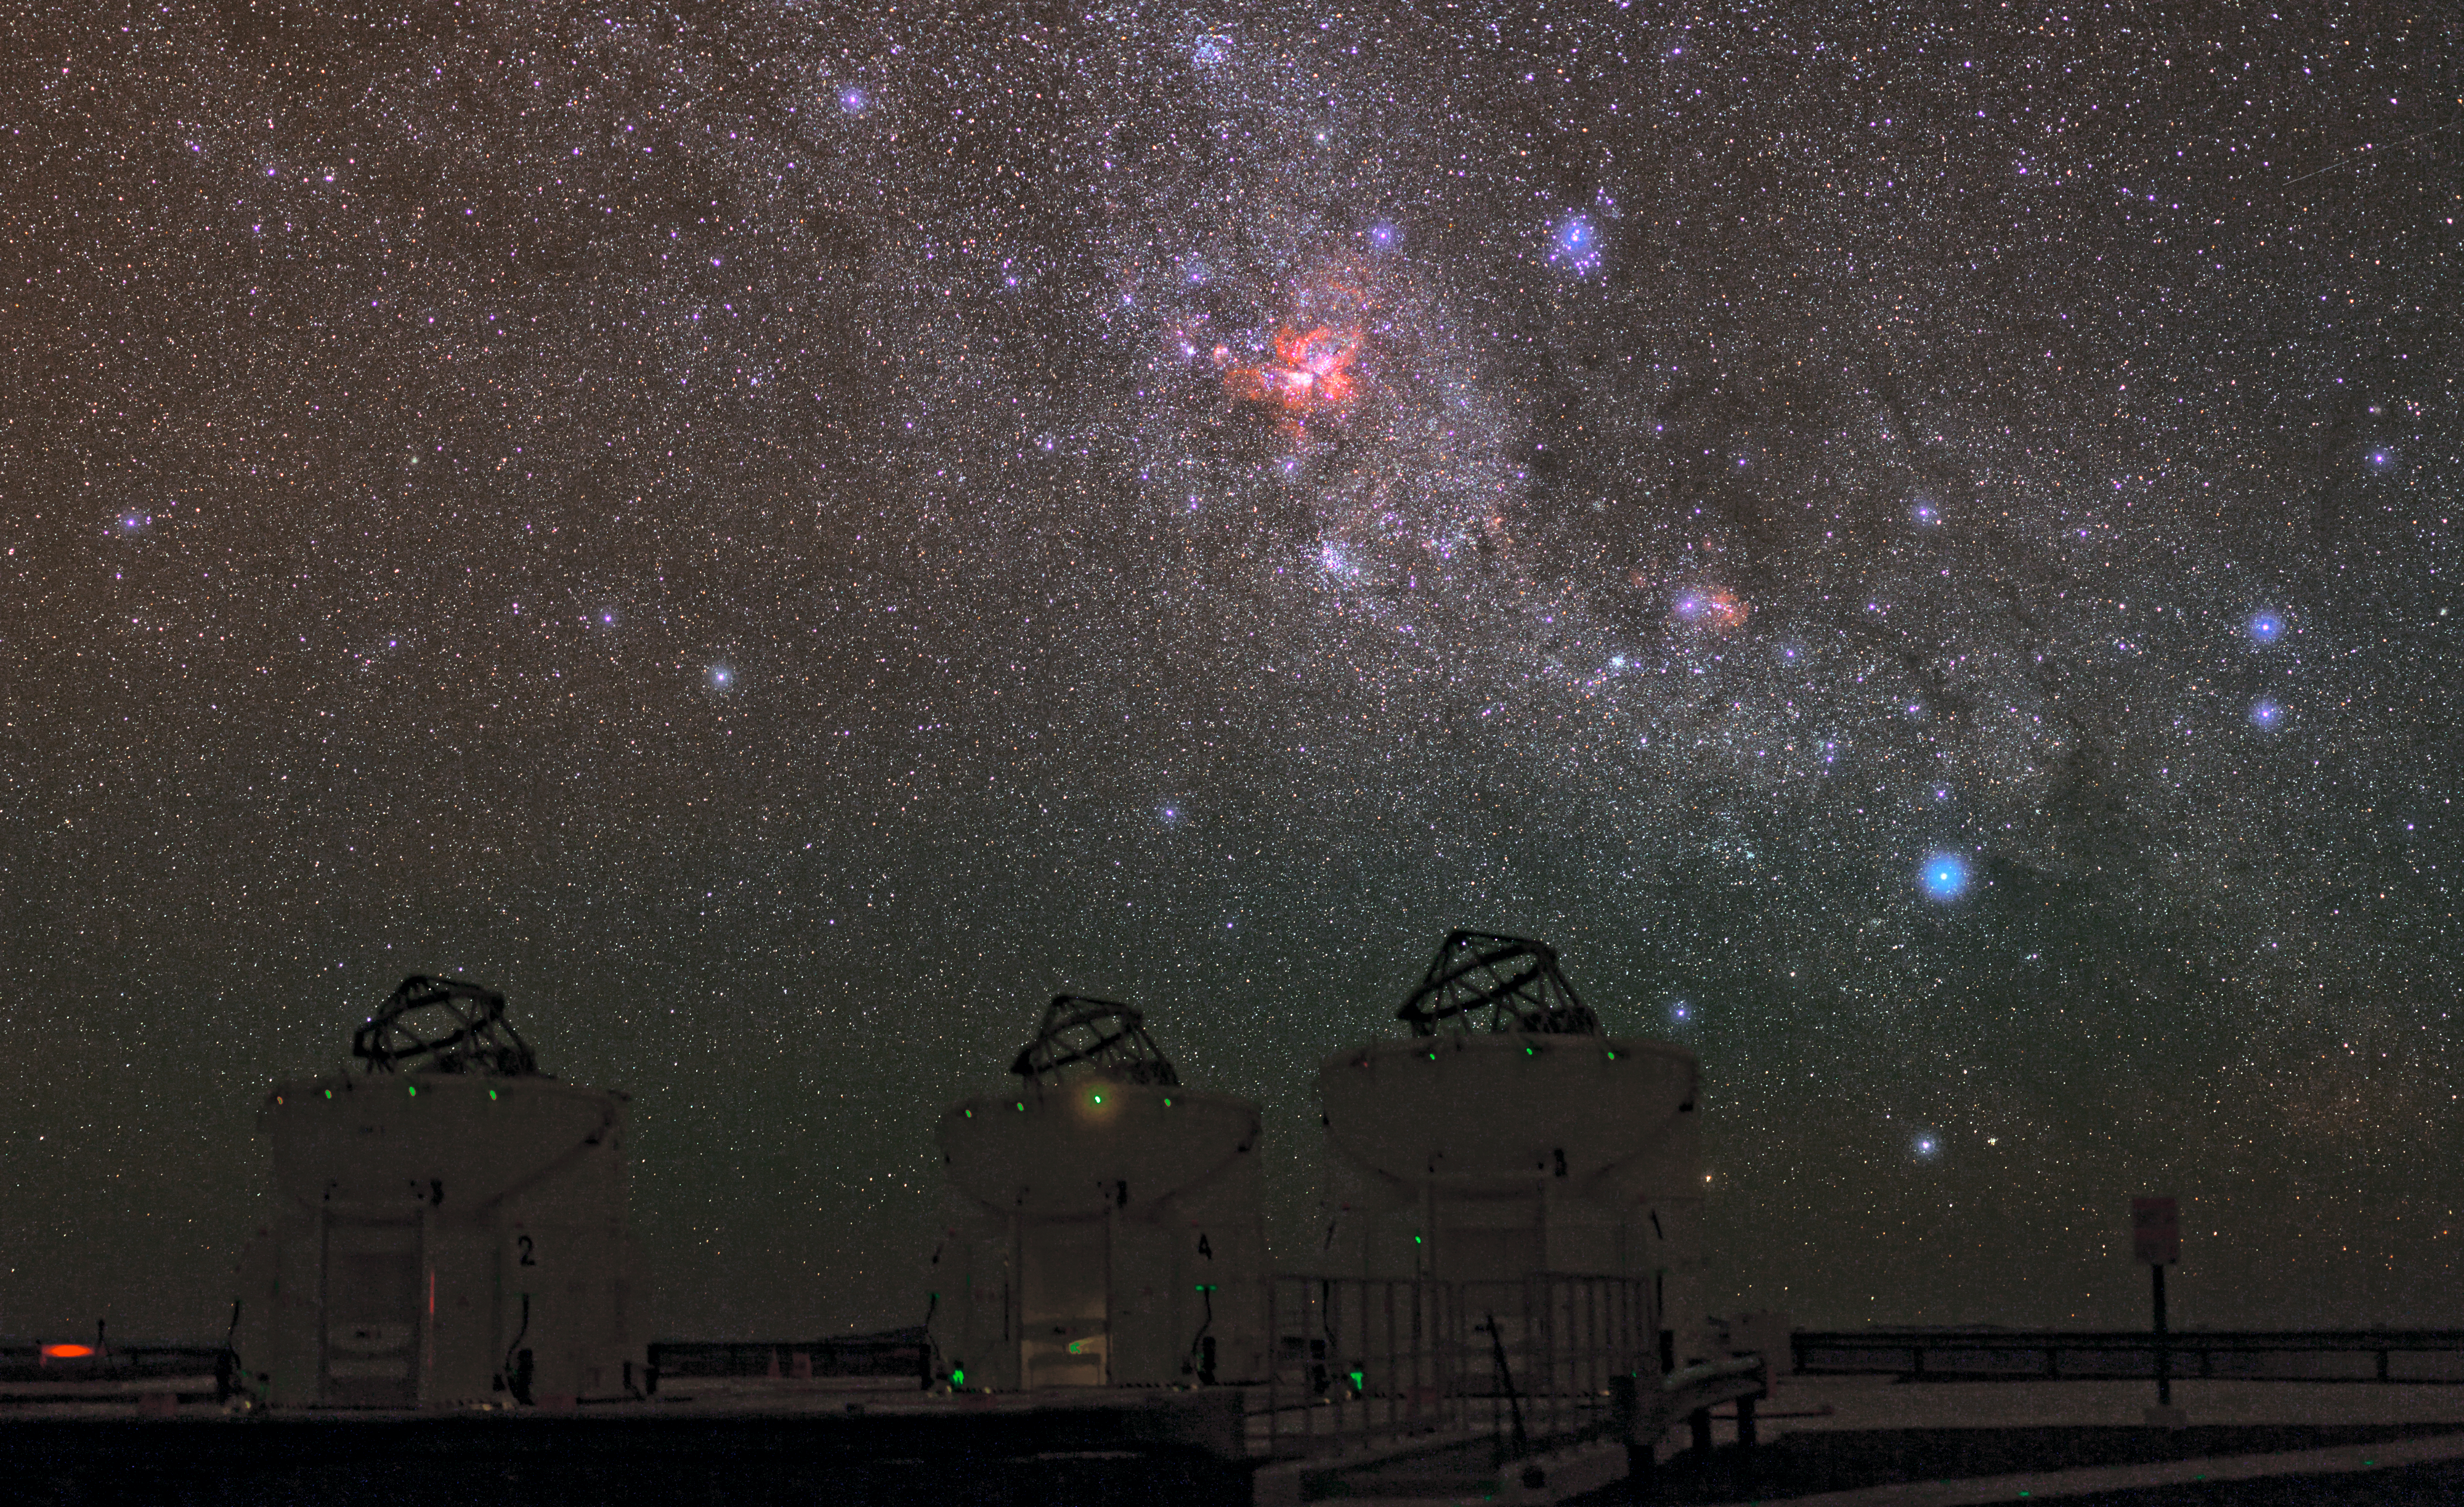

One picture, many stories

ESO Photo Ambassador, Babak Tafreshi has captured an outstanding image of the sky over ESO’s Paranal Observatory, with a treasury of deep-sky objects.

The most obvious of these is the Carina Nebula, glowing intensely red in the middle of the image. The Carina Nebula lies in the constellation of Carina (The Keel), about 7500 light-years from Earth. This cloud of glowing gas and dust is the brightest nebula in the sky and contains several of the brightest and most massive stars known in the Milky Way, such as Eta Carinae. The Carina Nebula is a perfect test-bed for astronomers to unveil the mysteries of the violent birth and death of massive stars. For some beautiful recent images of the Carina Nebula from ESO, see eso1208, eso1145, and eso1031.

Below the Carina Nebula, we see the Wishing Well Cluster (NGC 3532). This open cluster of young stars was named because, through a telescope’s eyepiece, it looks like a handful of silver coins twinkling at the bottom of a wishing well. Further to the right, we find the Lambda Centauri Nebula (IC 2944), a cloud of glowing hydrogen and newborn stars which is sometimes nicknamed the Running Chicken Nebula, from a bird-like shape that some people see in its brightest region (see eso1135). Above this nebula and slightly to the left we find the Southern Pleiades (IC 2632), an open cluster of stars that is similar to its more familiar northern namesake.

In the foreground, we see three of the four Auxiliary Telescopes (ATs) of the Very Large Telescope Interferometer (VLTI). Using the VLTI, the ATs — or the VLT’s 8.2-metre Unit Telescopes — can be used together as a single giant telescope which can see finer details than would be possible with the individual telescopes. The VLTI has been used for a broad range of research including the study of circumstellar discs around young stellar objects and of active galactic nuclei, one of the most energetic and mysterious phenomena in the Universe.

Credit: ESO/B. Tafreshi (twanight.org)